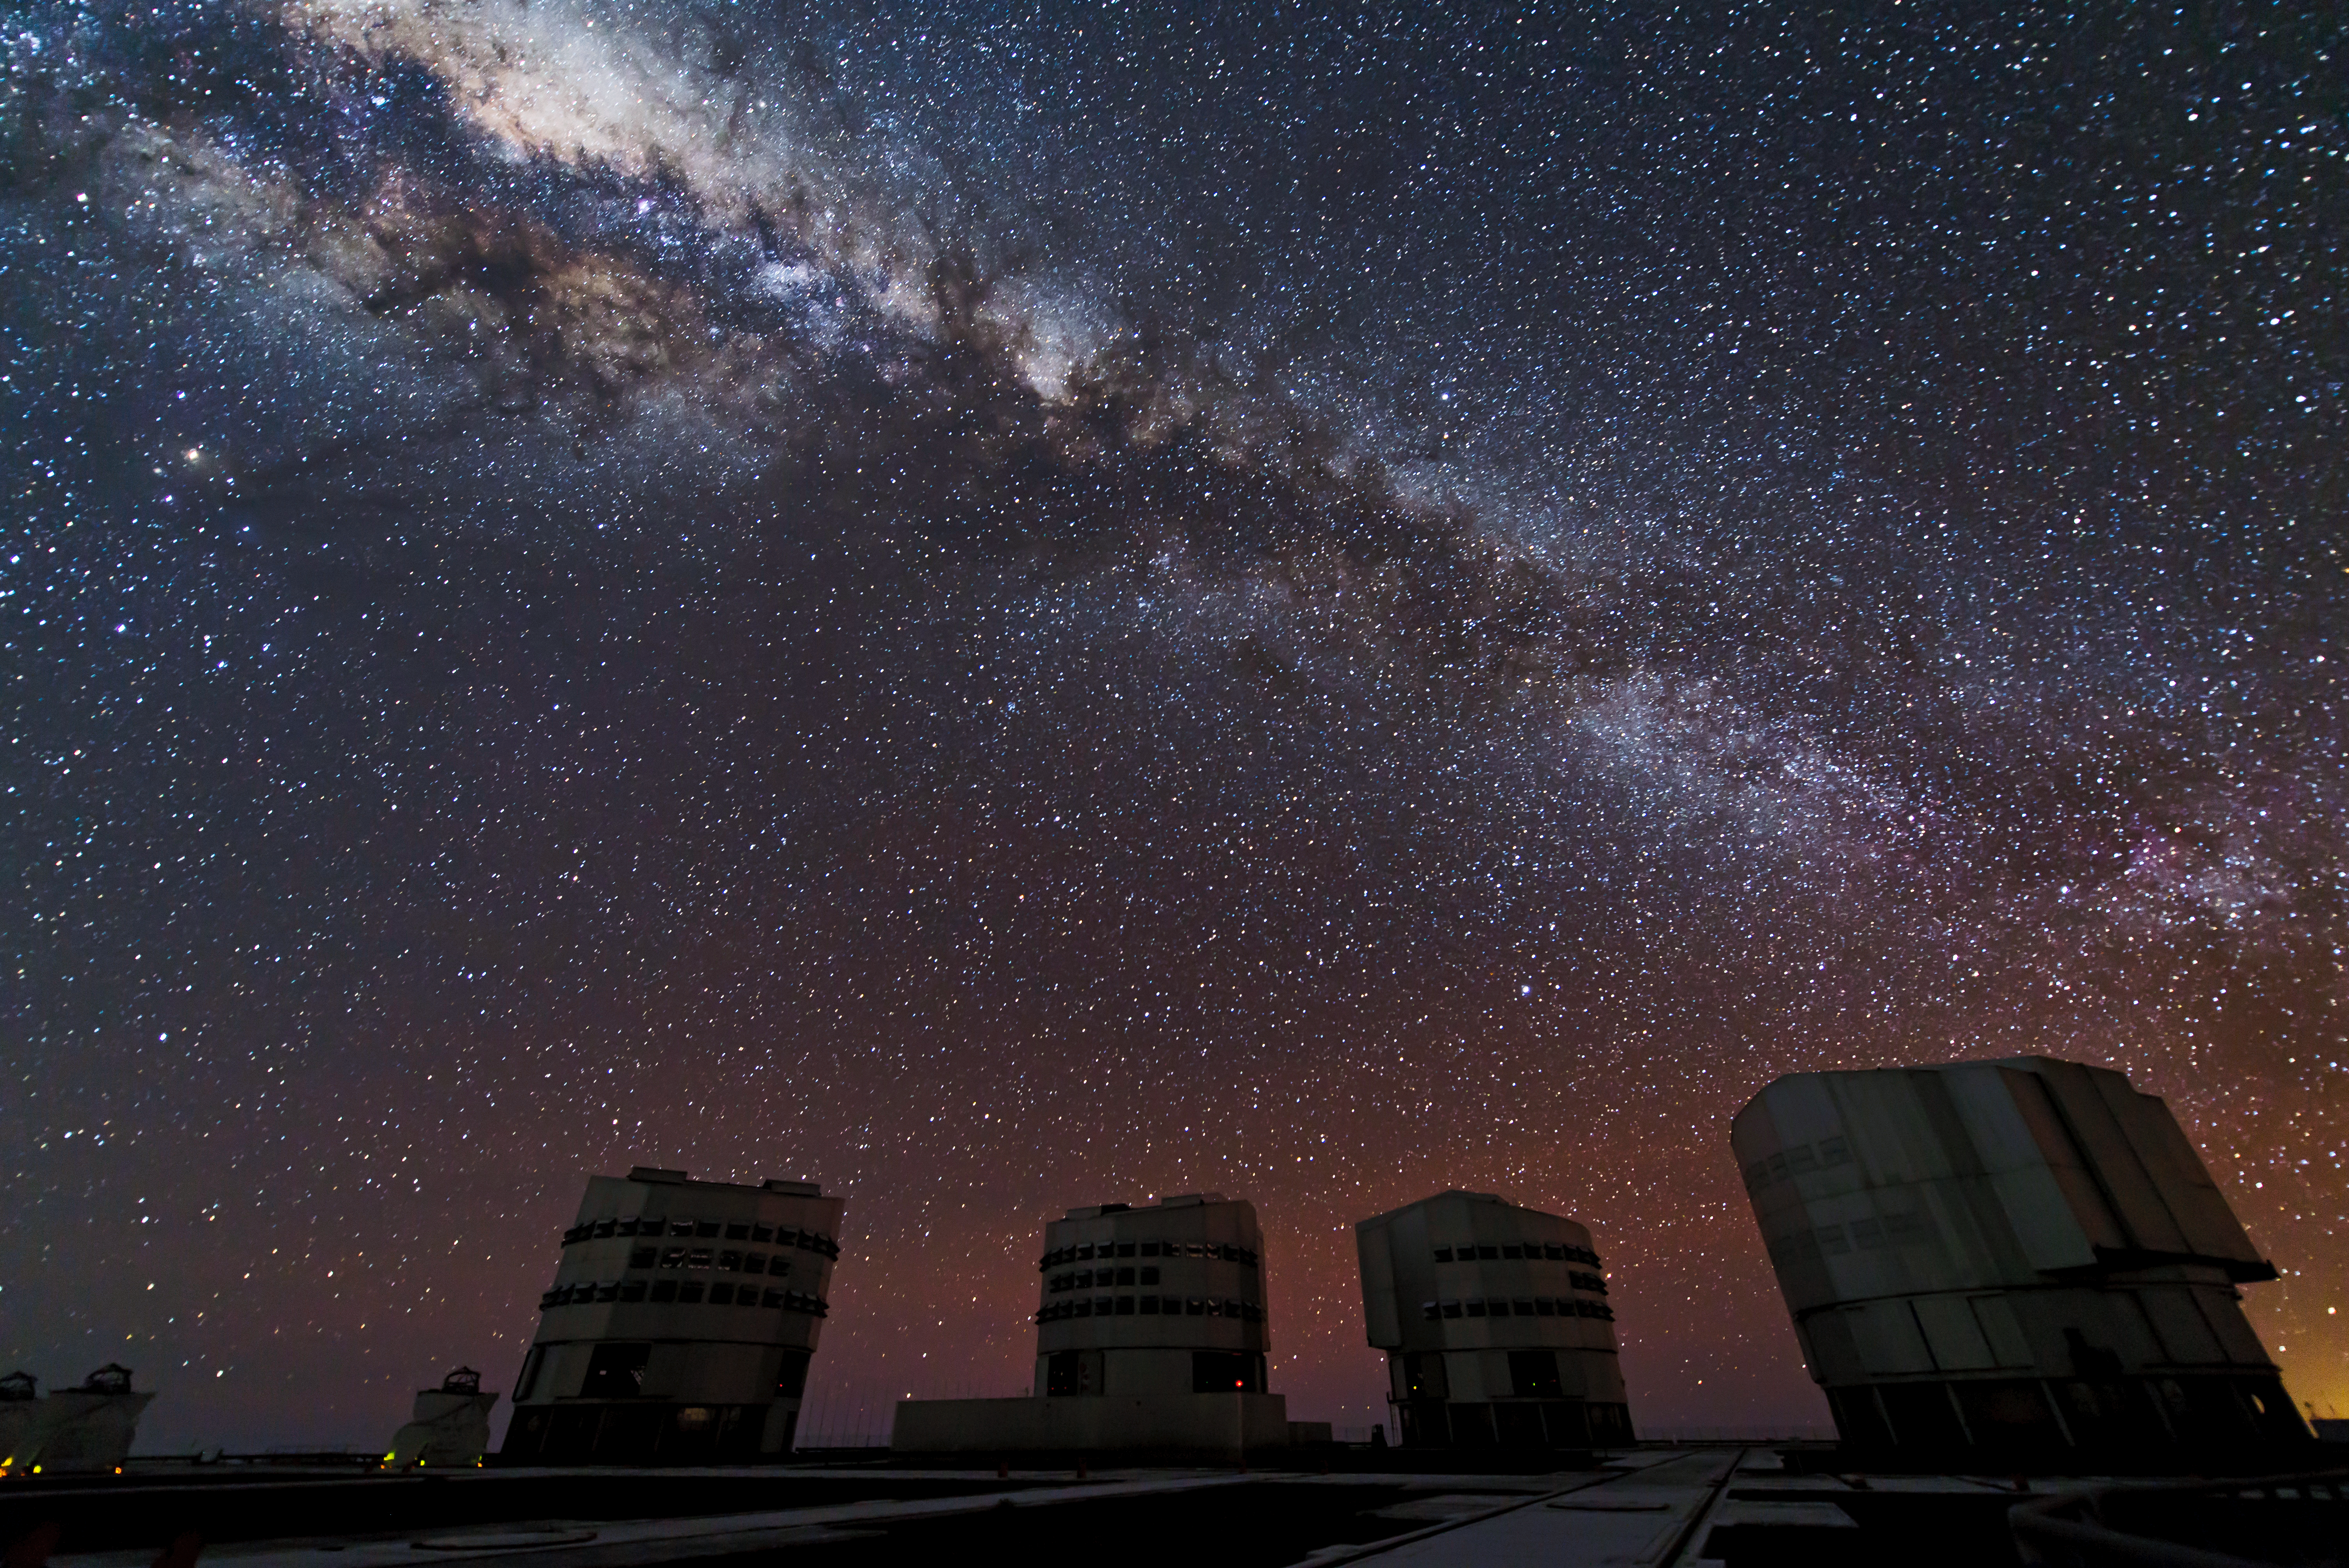

VLT silhouettes

The Unit Telescopes of the VLT (and three of the Auxiliary Telescopes, to the left) are seen among our bright, starry Milky Way galaxy.

Credit: M. Cirano/ESO